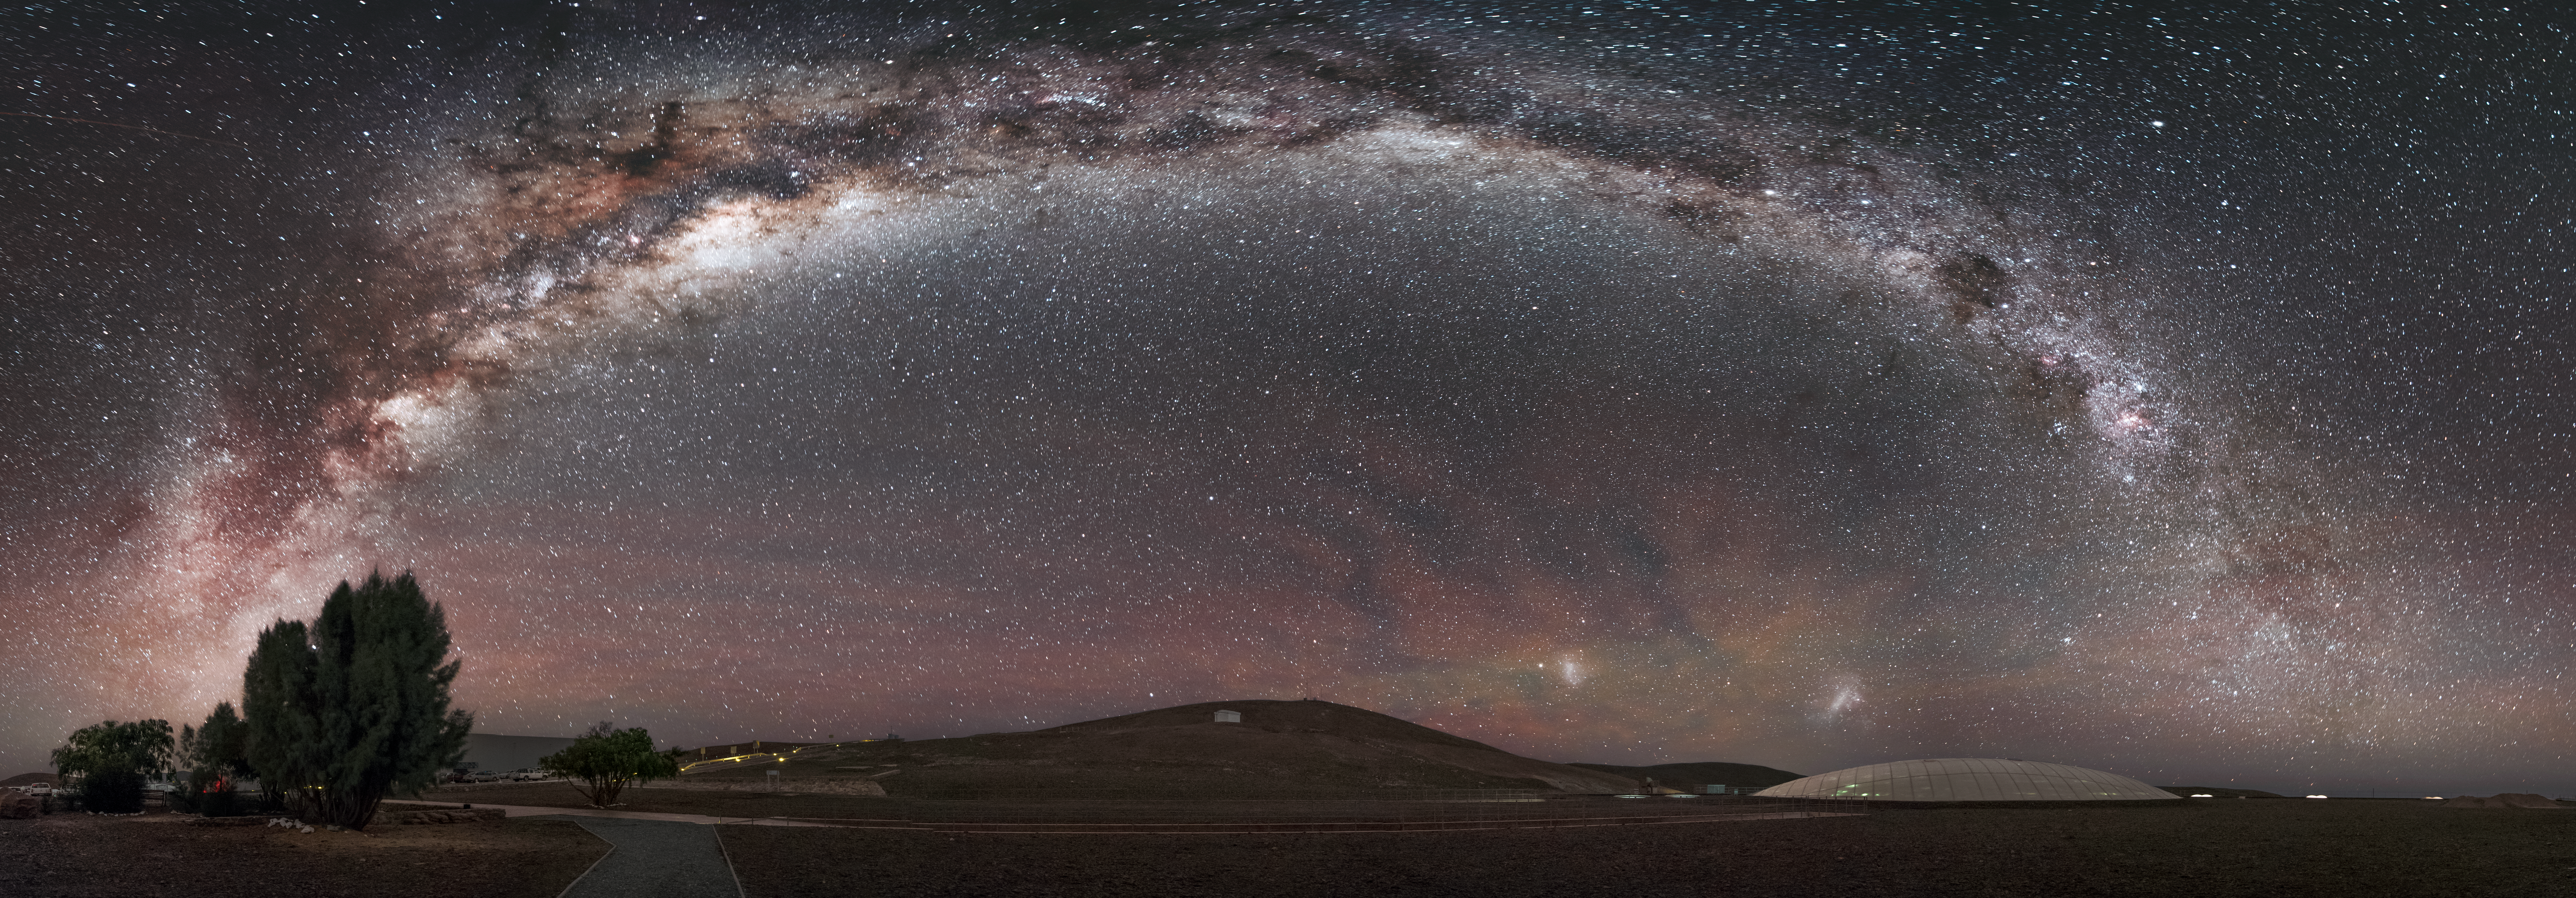

Archway over Paranal

The majestic splendour of the Milky Way arches over ESO's Paranal Observatory in this amazing panorama. In the foreground, the familiar glass dome of the Paranal Residencia rises from a desert landscape. Towards the horizon, a mixture of soft red and green hues — a phenomena called airglow — are seen to fill the sky. Within these glows, the Large and Small Magellanic Clouds are visible.

Credit: ESO/A. Ghizzi Panizza (www.albertoghizzipanizza.com)